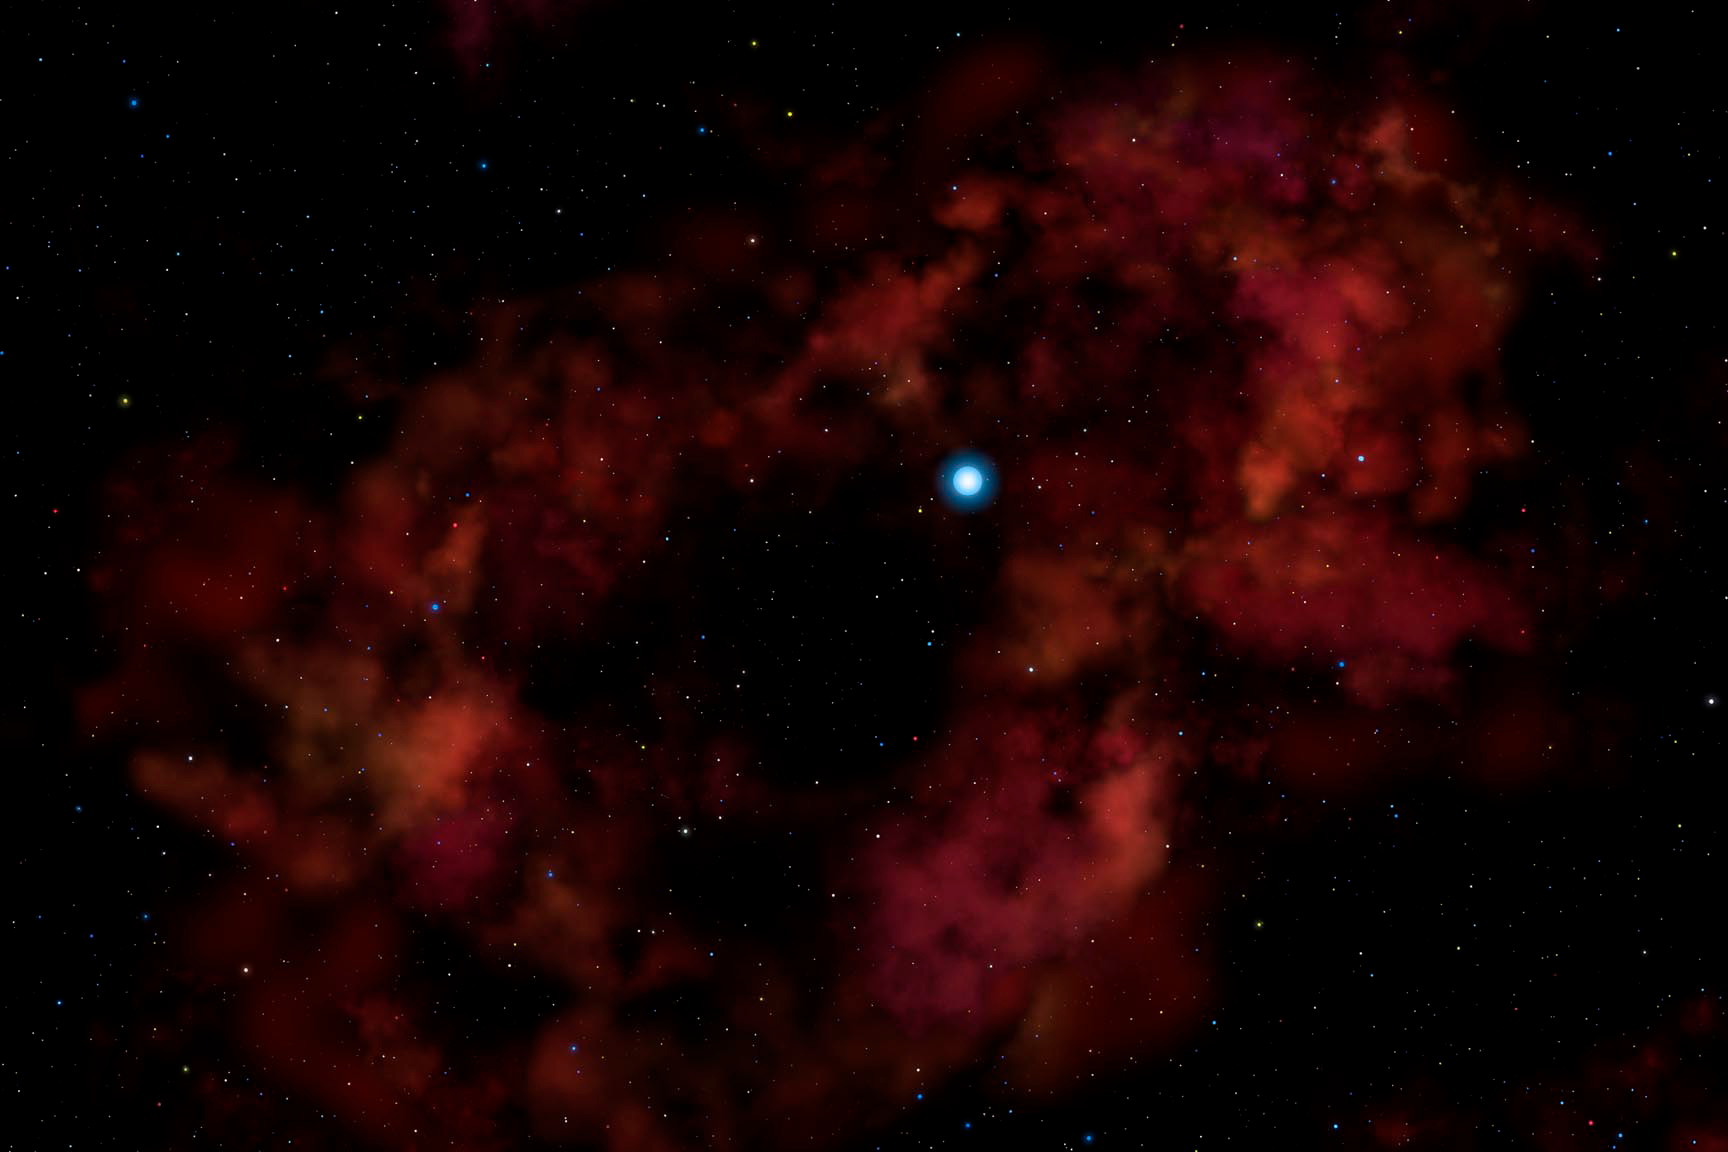

Probing a New Type of Stellar Explosion

Credit: Gemini Observatory/AURA/NSF/Artwork by Lynette Cook.